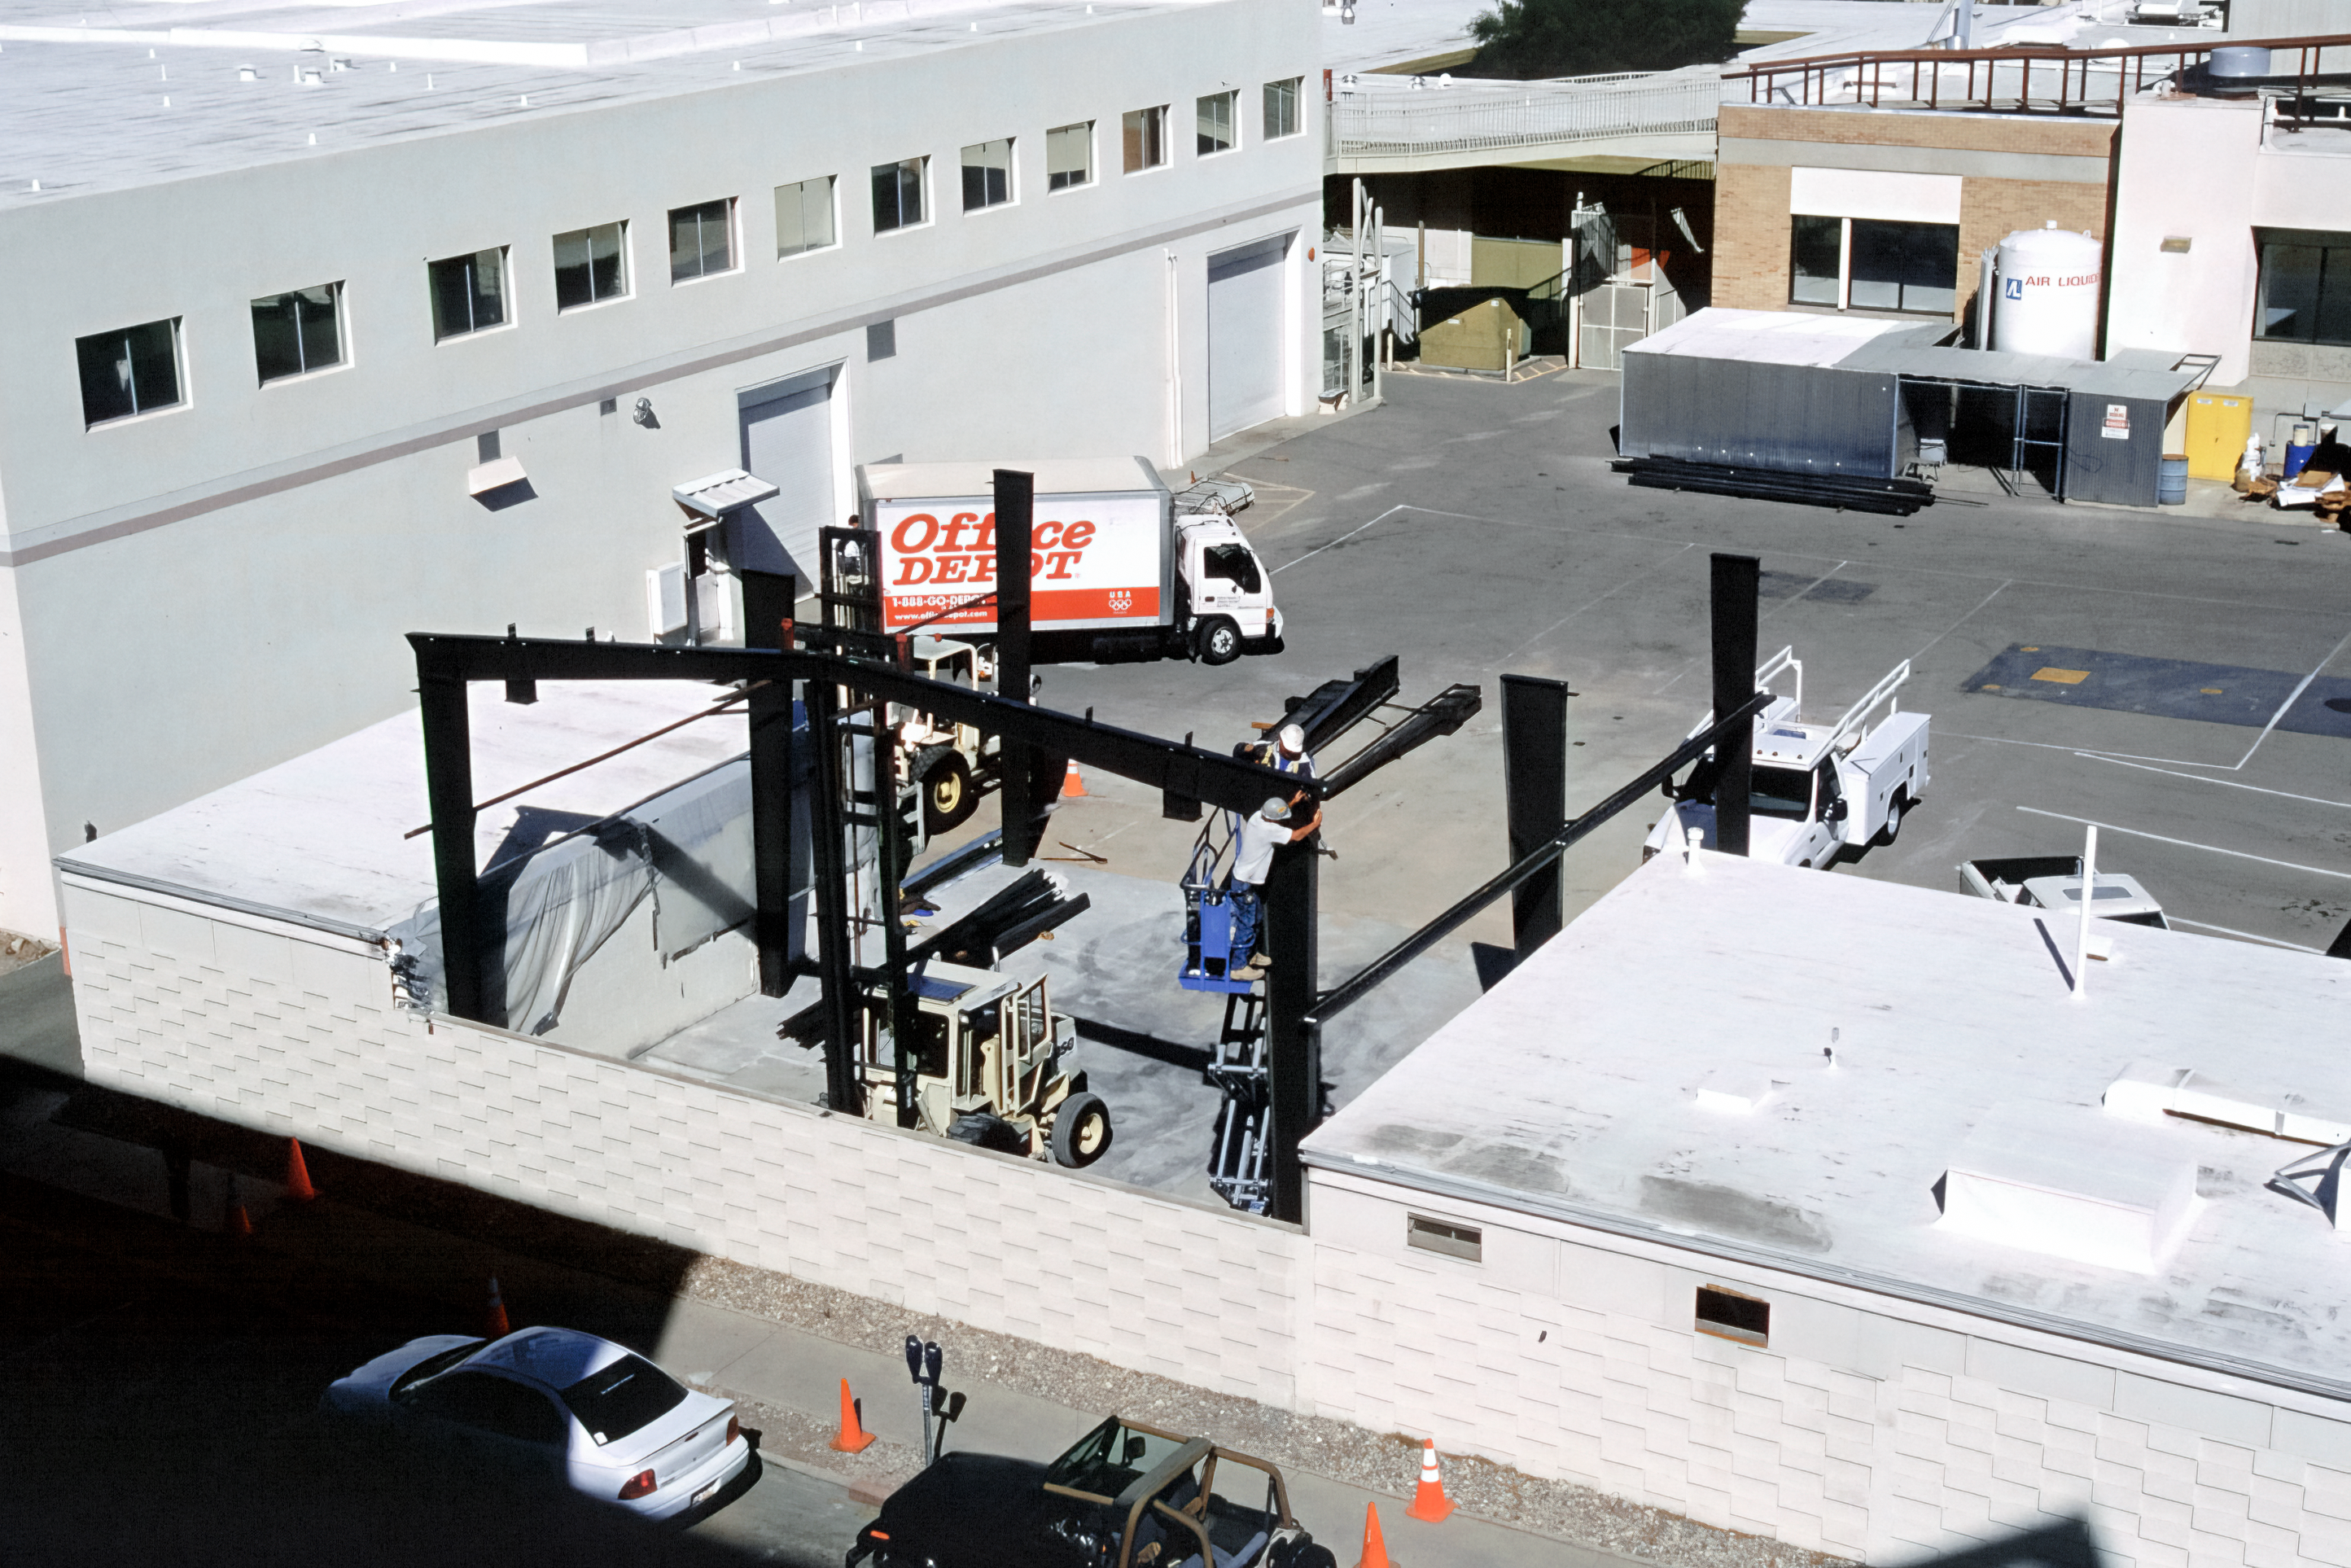

Tucson's Flex Rig Building Rising

The Tucson Headquarters of NOIRLab, then known as the National Optical Astronomy Observatory (NOAO), is buzzing with activity as the construction team builds the new Flex Rig Building. This image was taken in June 2002.

Credit: NOIRLab